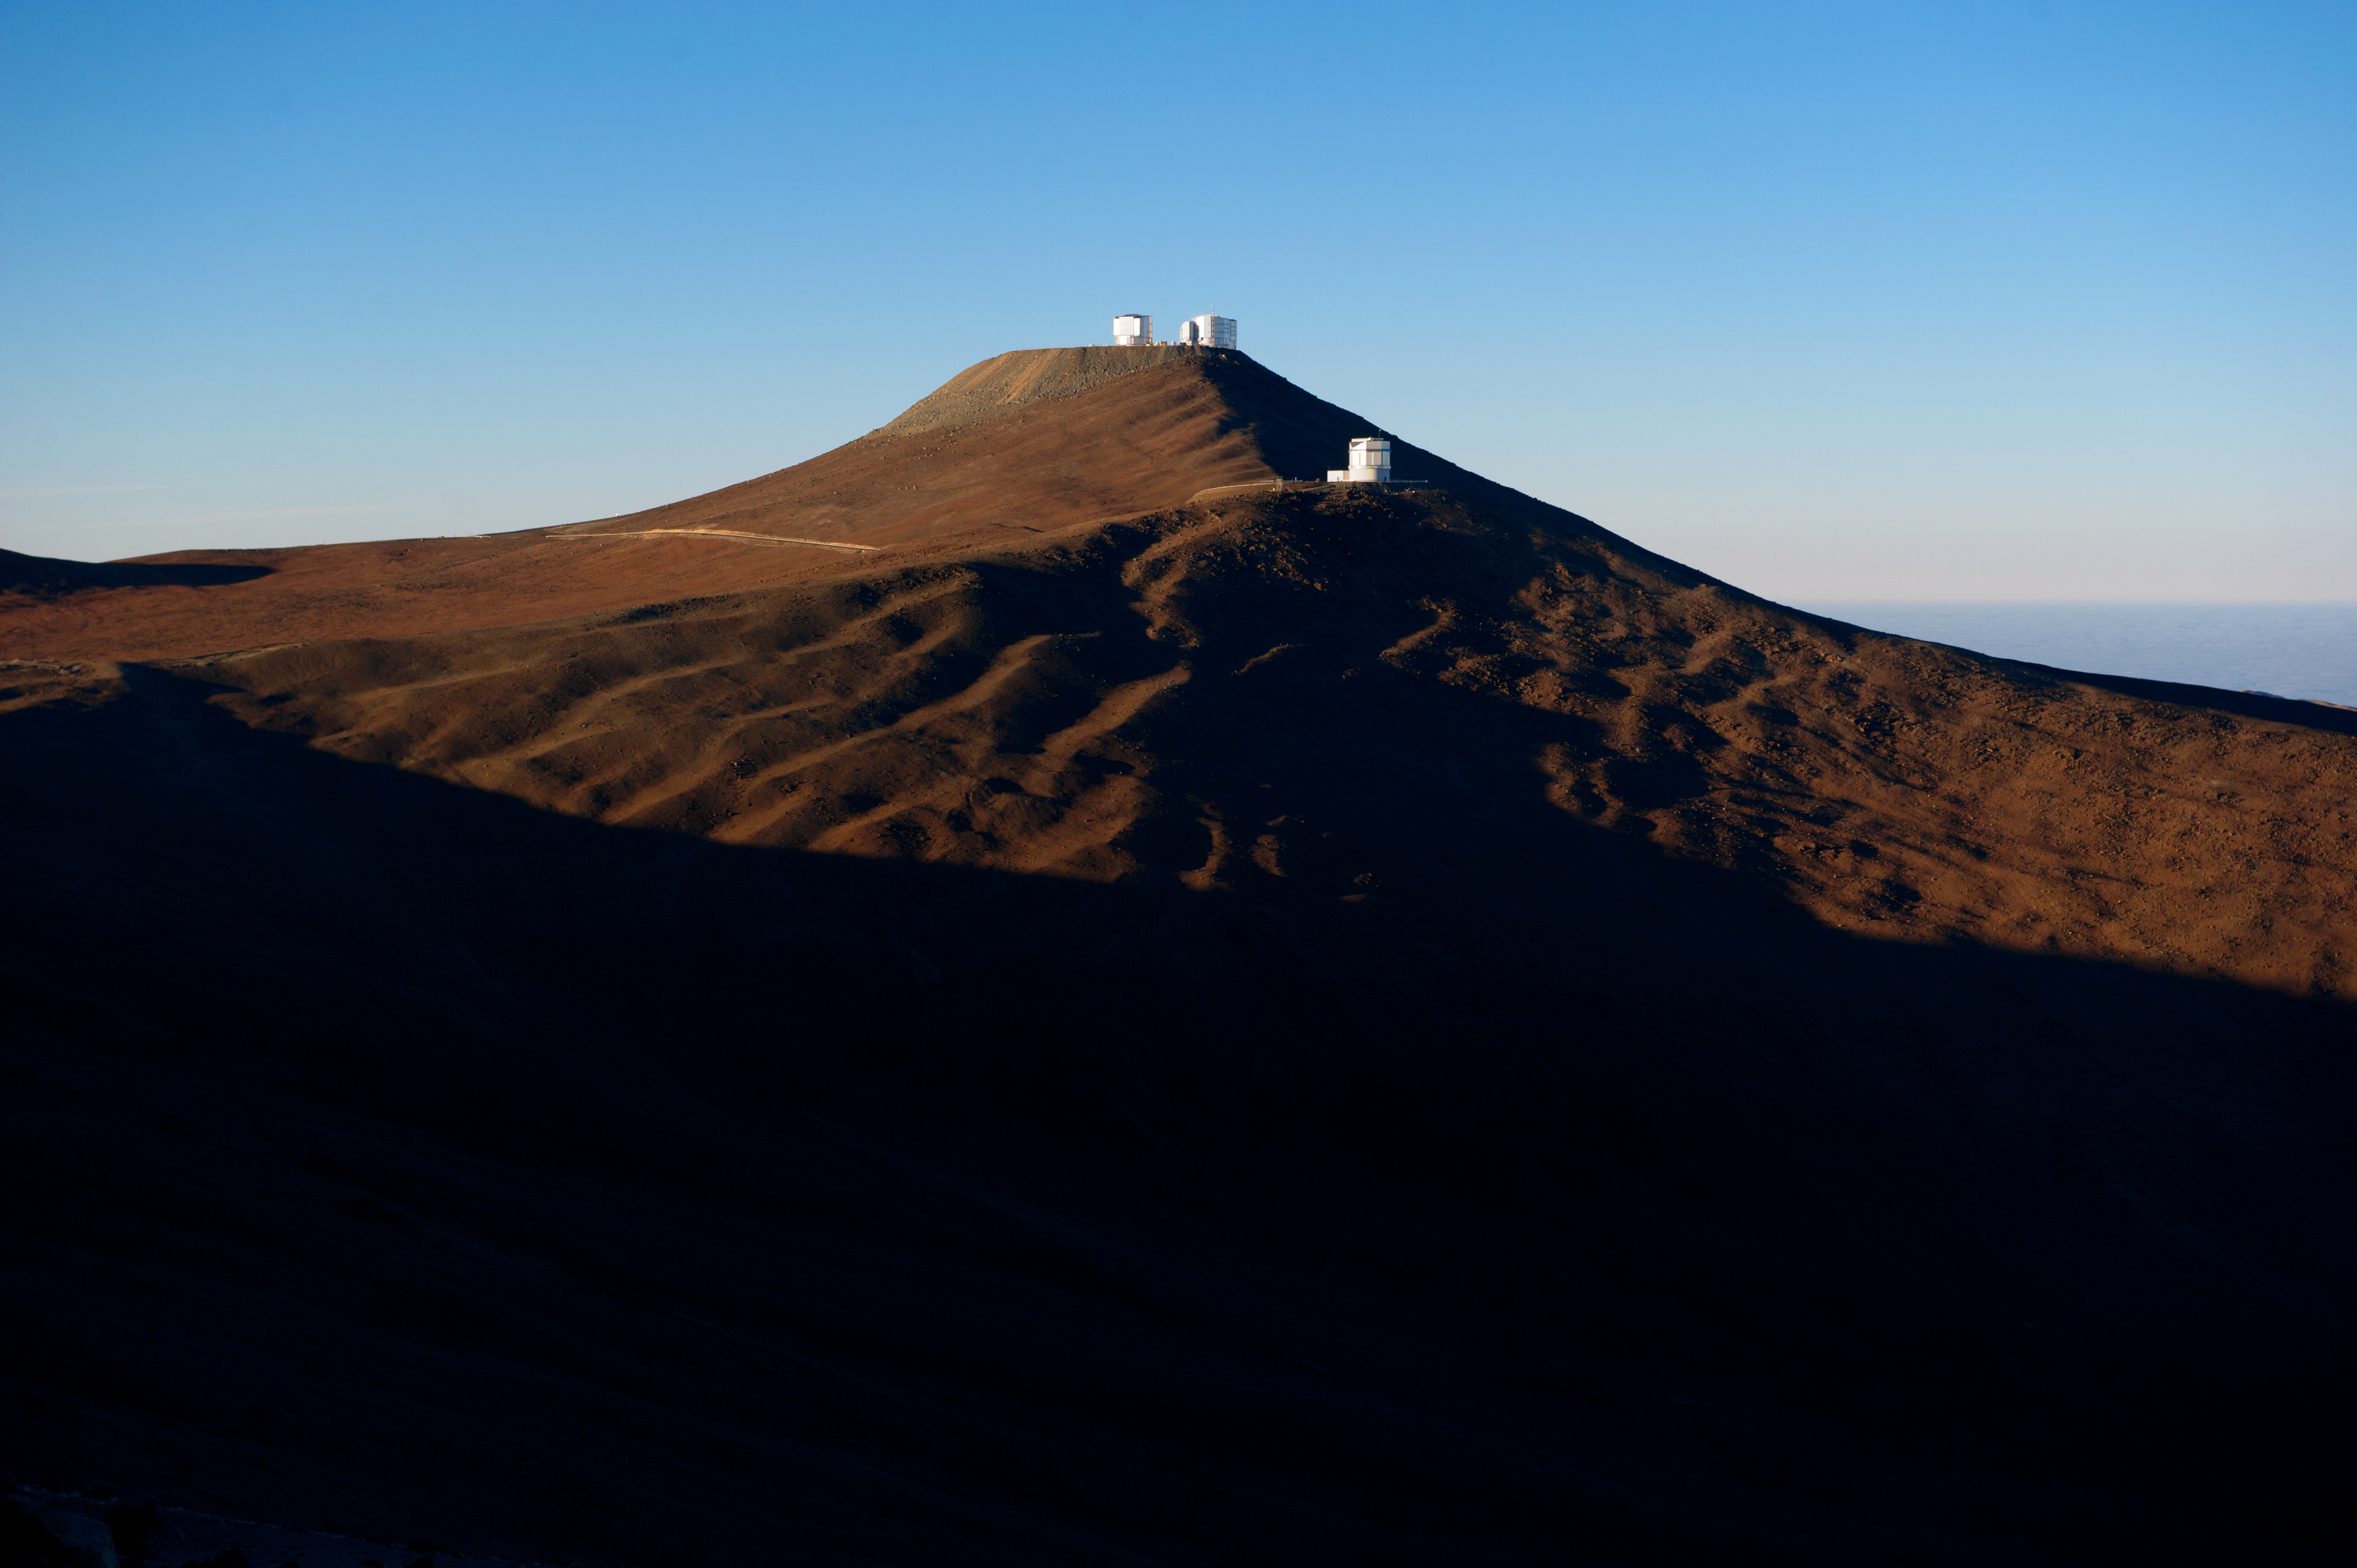

Paranal by day

A view of Cerro Paranal in natural daylight.

Credit: ESO/C. Malin